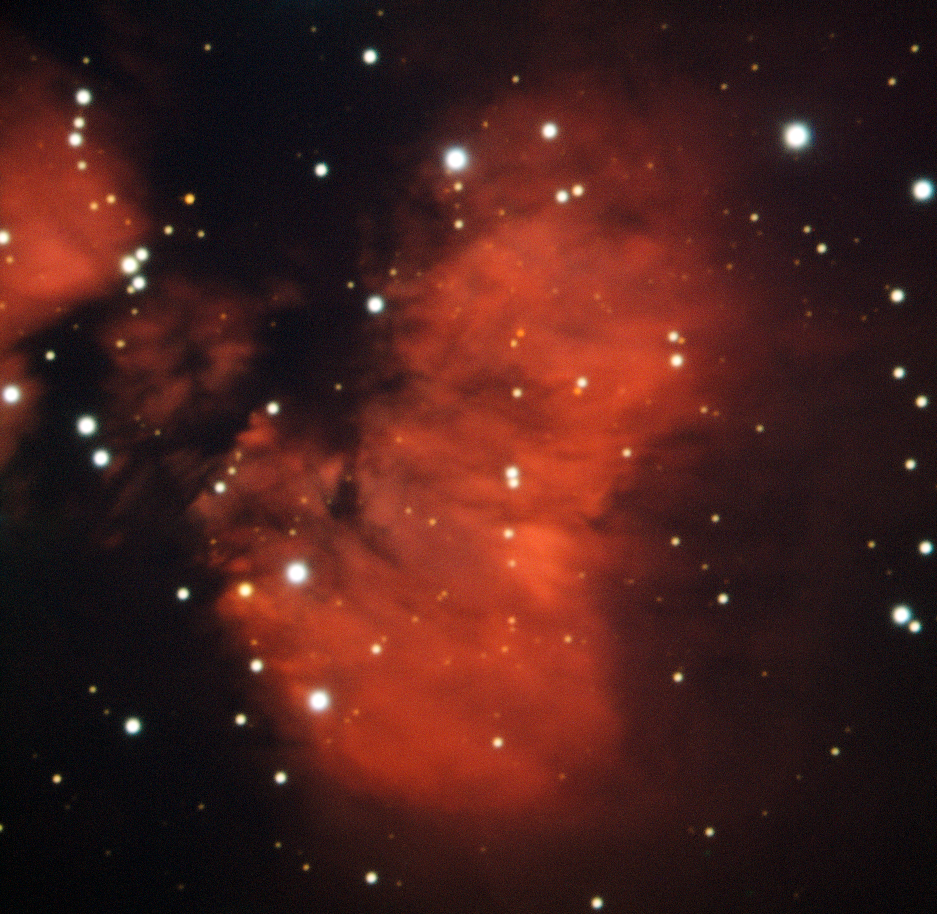

Red cocoon harbours young stars

On Earth, cocoons are associated with new life. There are “cocoons” in space too, but, rather than protecting pupae as they transform into moths, they are the birthplaces of new stars.

The red cloud seen in this image, taken with the EFOSC2 instrument on ESO’s New Technology Telescope, is a perfect example of one of these star-forming regions. This is a view of a cloud called RCW 88, which is located about ten thousand light-years away and is about nine light-years across. It is not made of silk, like a moth’s cocoon, but of glowing hydrogen gas that surrounds the recently formed stars. The new stars form from clouds of this hydrogen gas as they collapse under their own gravity. Some of the more developed stars, already shining brightly, can even be seen peering through the cloud.

These hot young stars are very energetic and emit large amounts of ultraviolet radiation, which strips the electrons from the hydrogen atoms in the cloud, leaving the positively charged nuclei — protons. As the electrons are recaptured by the protons, they can emit H-alpha light, which has a characteristic red glow.

Observing the sky through an H-alpha filter is the easiest way for astronomers to find these star-forming regions. A dedicated H-alpha filter was one of the four filters used to produce this image.

Credit: ESO